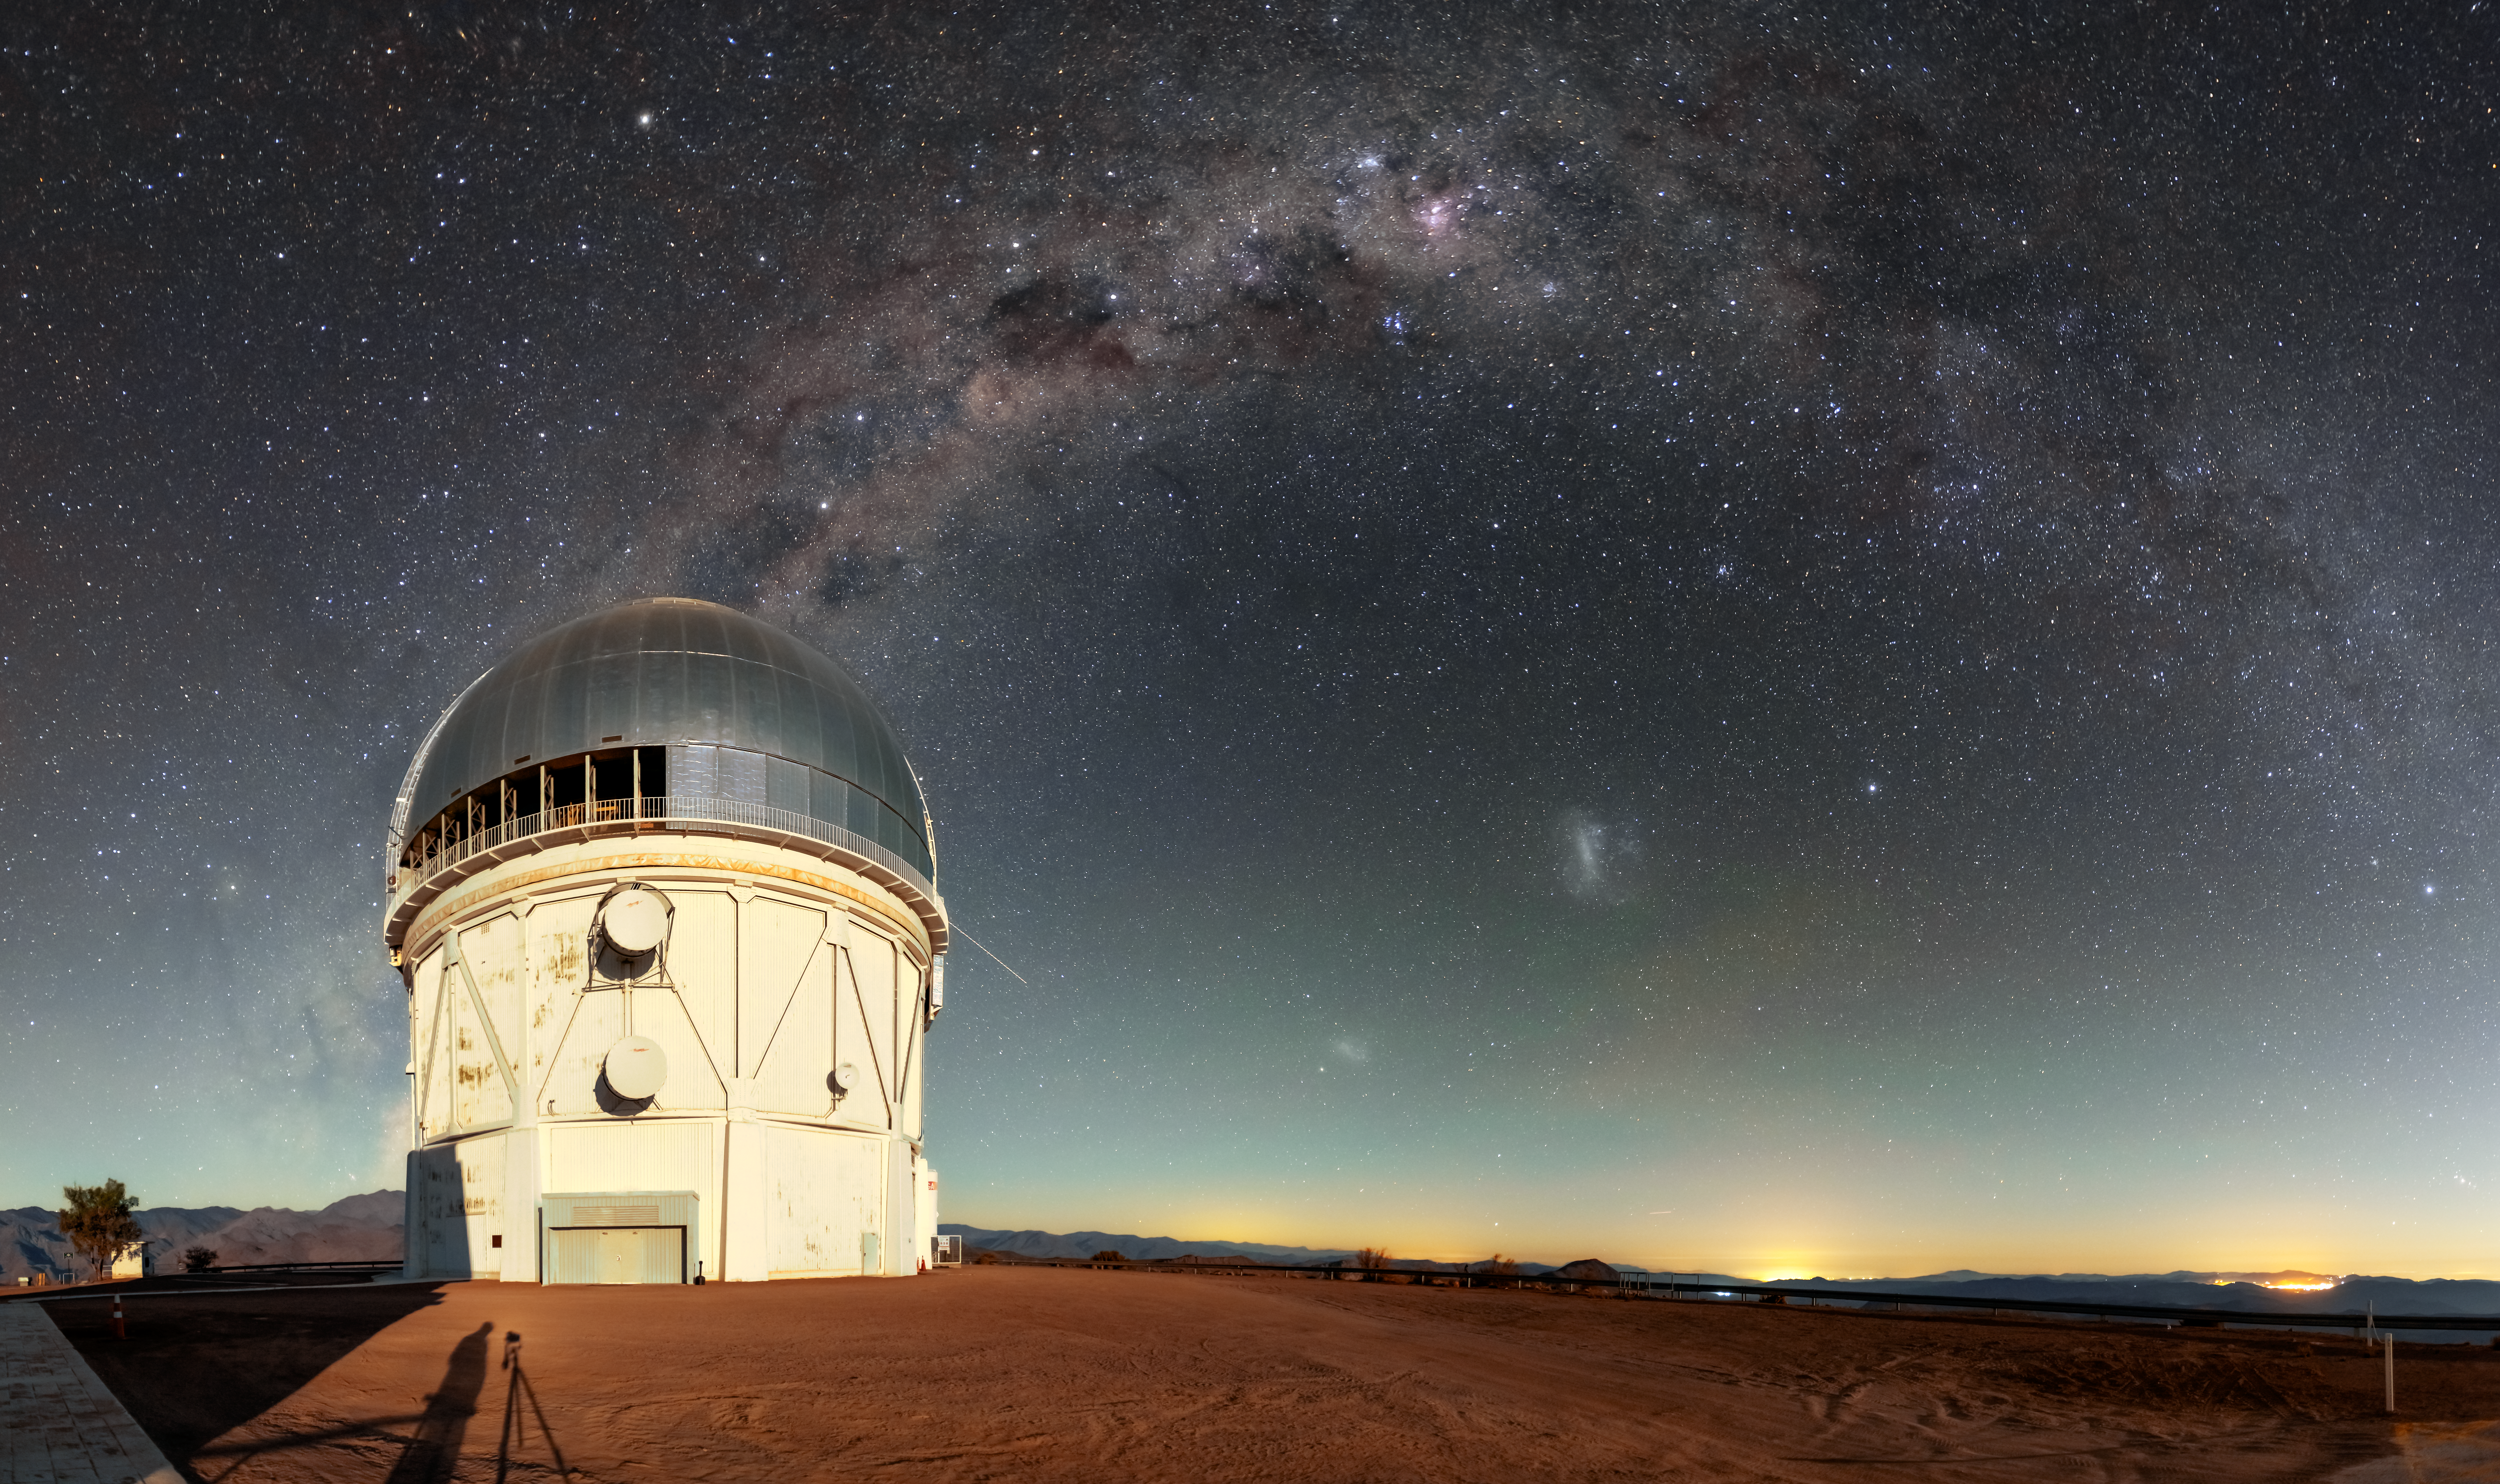

Víctor M. Blanco 4-meter Telescope at CTIO

The Víctor M. Blanco 4-meter Telescope was commissioned in 1974. It is a near twin of the Mayall 4-meter telescope on Kitt Peak. In 1995 it was dedicated and named in honor of Puerto Rican astronomer Víctor Manuel Blanco. It is also part of the Dark Energy Survey (DES), a visible and near-infrared survey that aims to probe the dynamics of the expansion of the Universe.

Credit: CTIO/NOIRLab/NSF/AURA/D. Munizaga